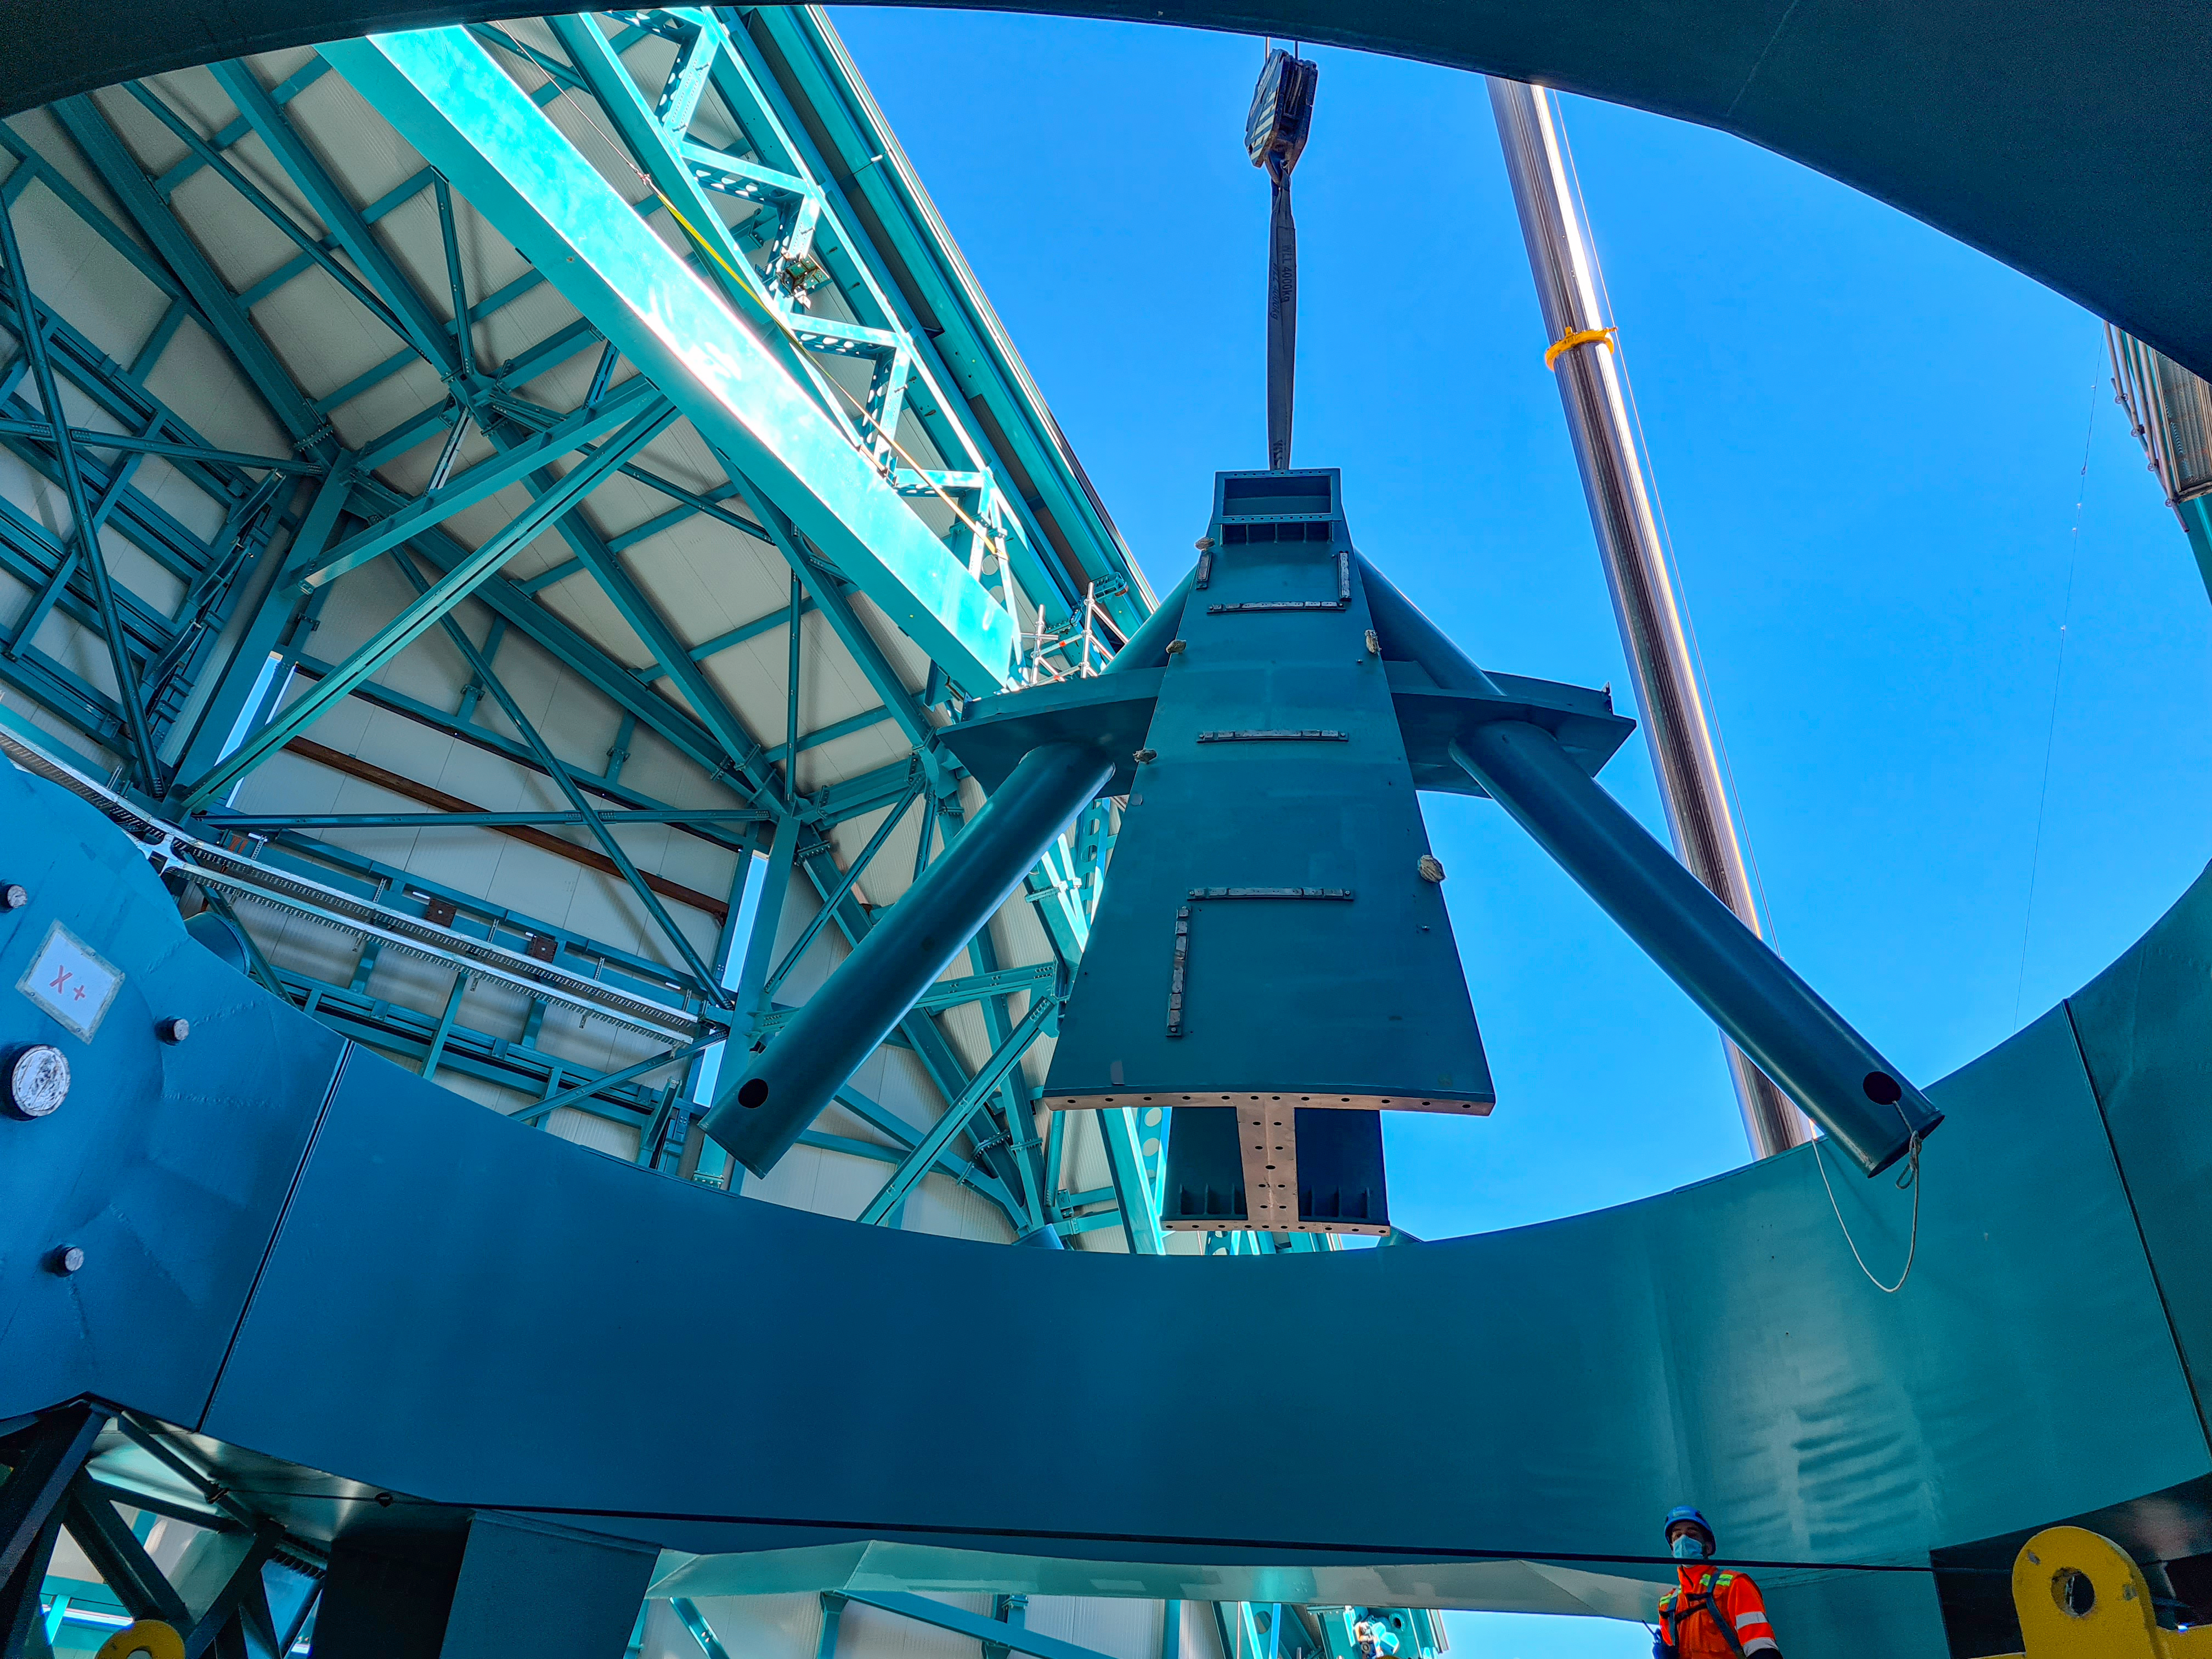

Rubin Observatory Dome

Installation of the Top-End Assembly (TEA) through the top of the Dome.

Credit: Rubin Obs/NSF/AURA